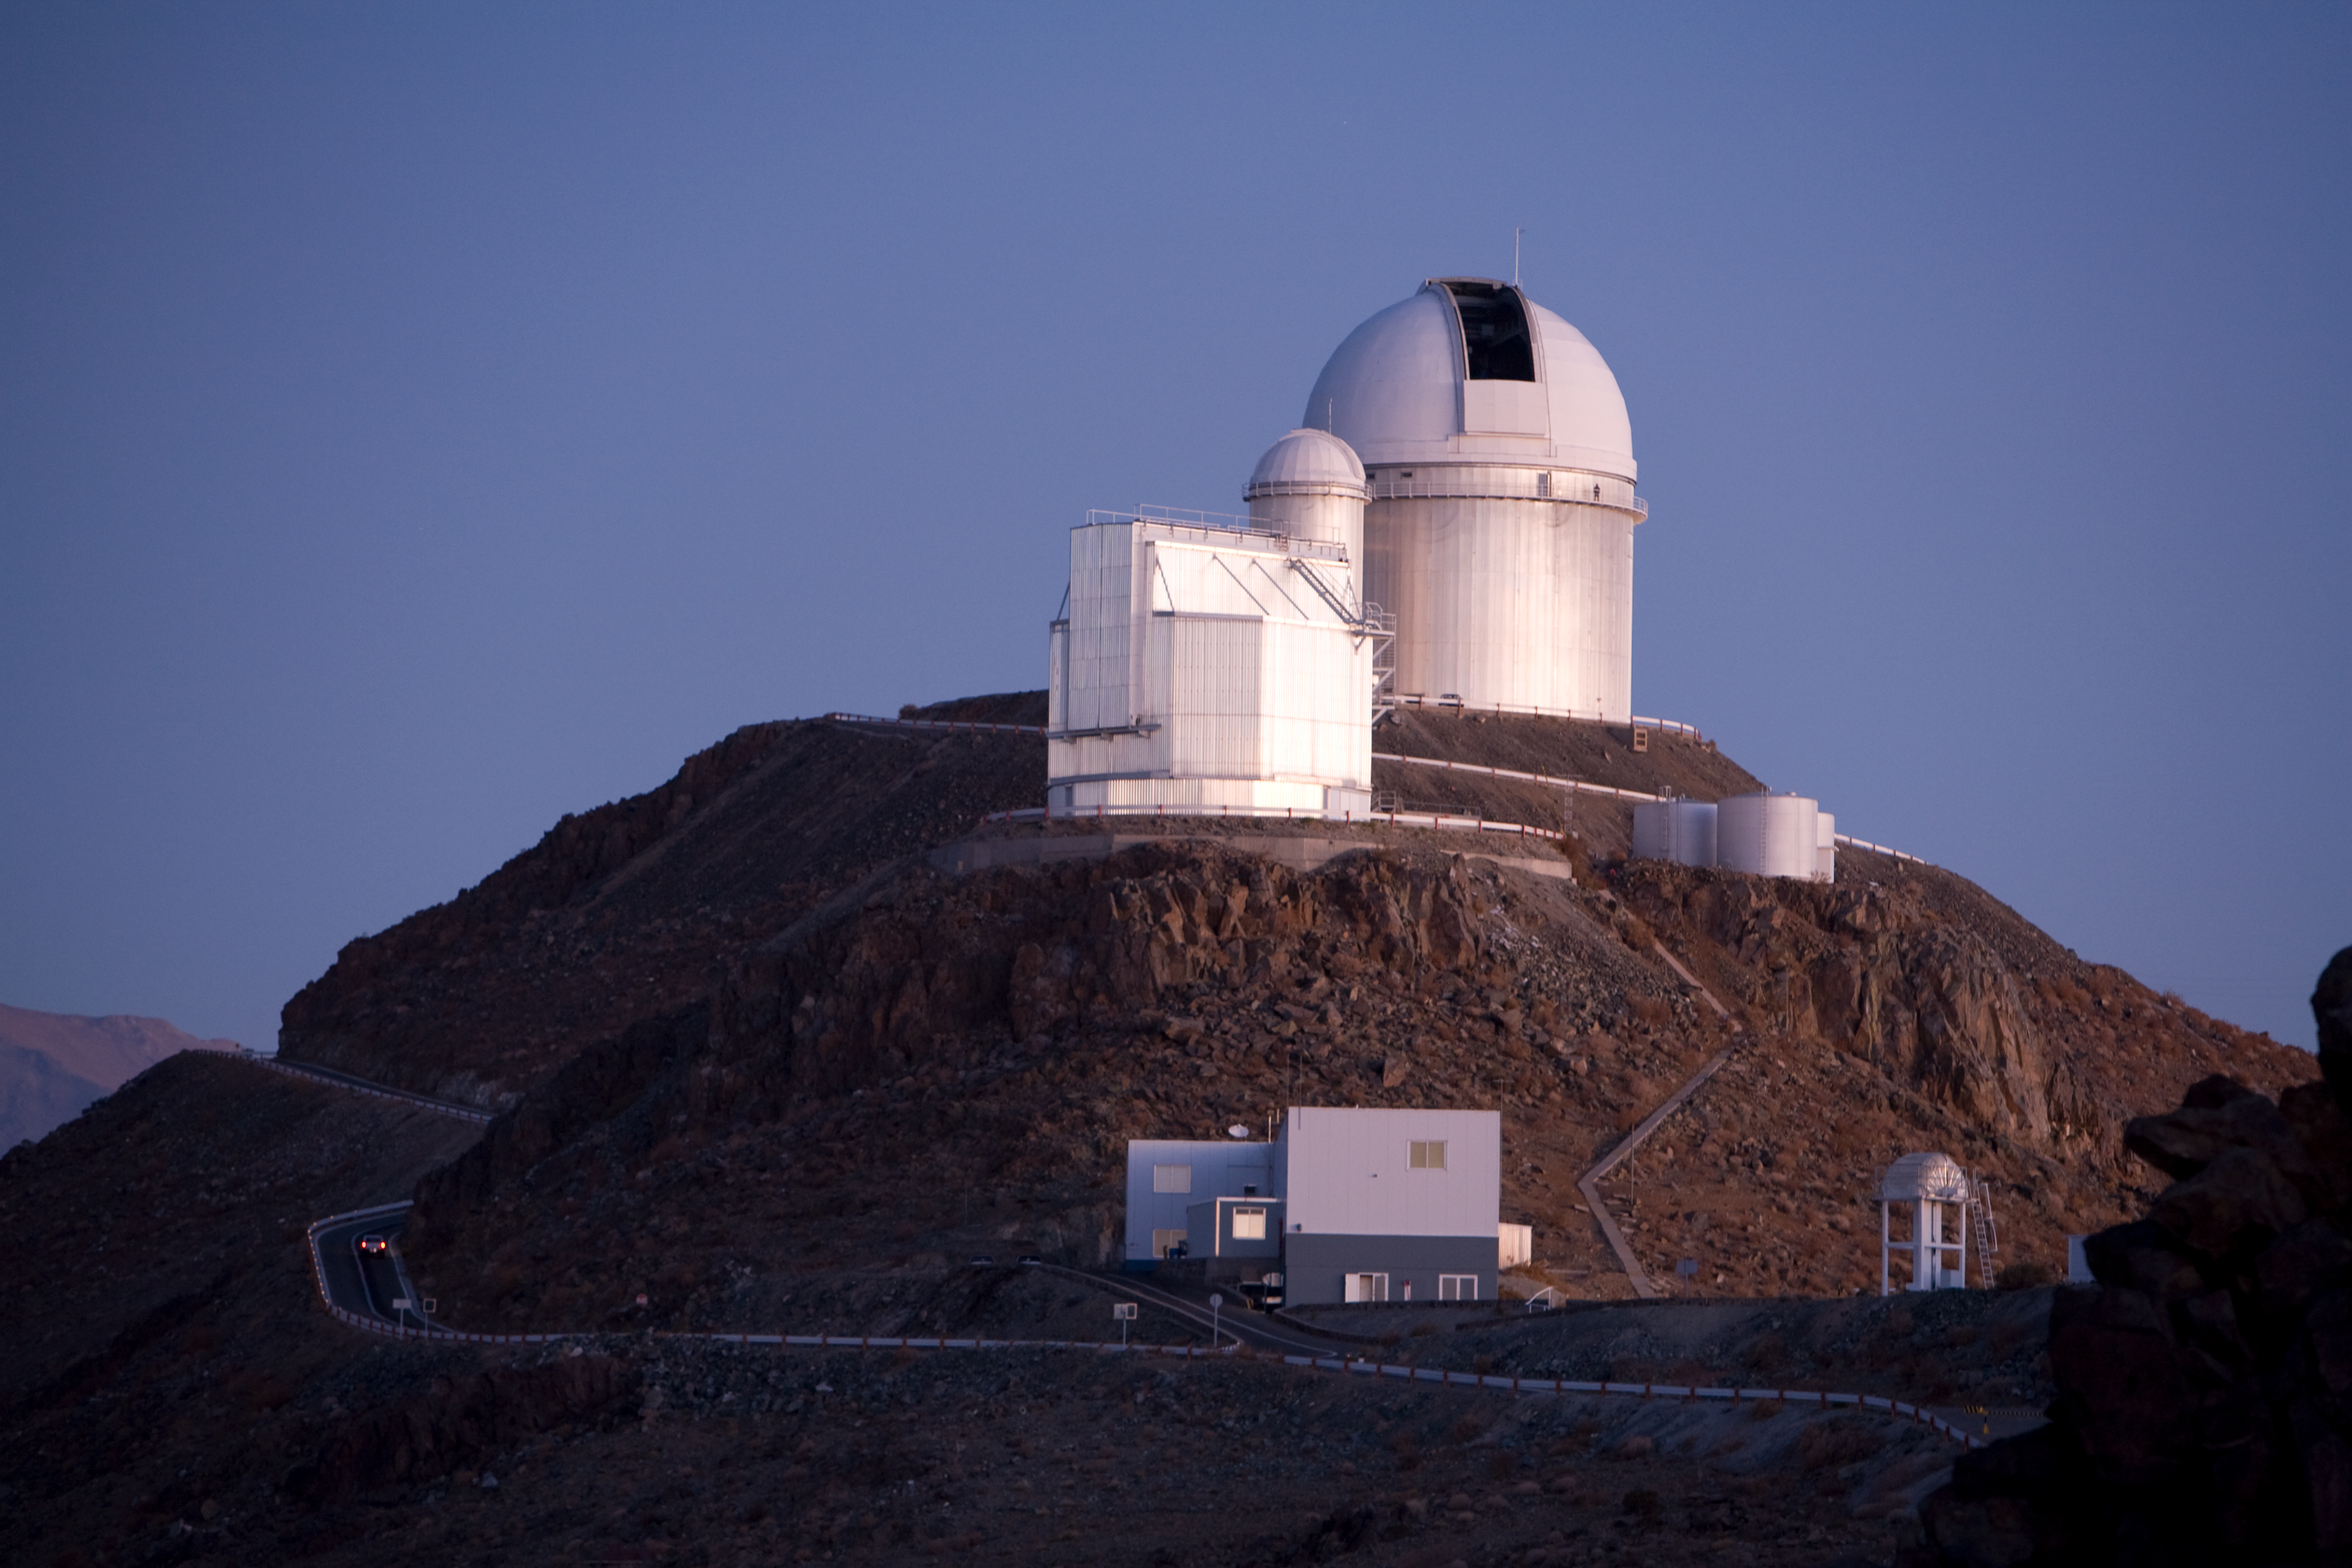

La Silla telescopes in twilight

La Silla telescopes in twilight. The ESO 3.6-metre telescope in the back, next to it the small dome of the Coudé Auxiliary Telescope, and the prominent dome of the NTT telescopes. The building in front contains the mechanical and technical workshops.

Credit: ESO/H.H.Heyer